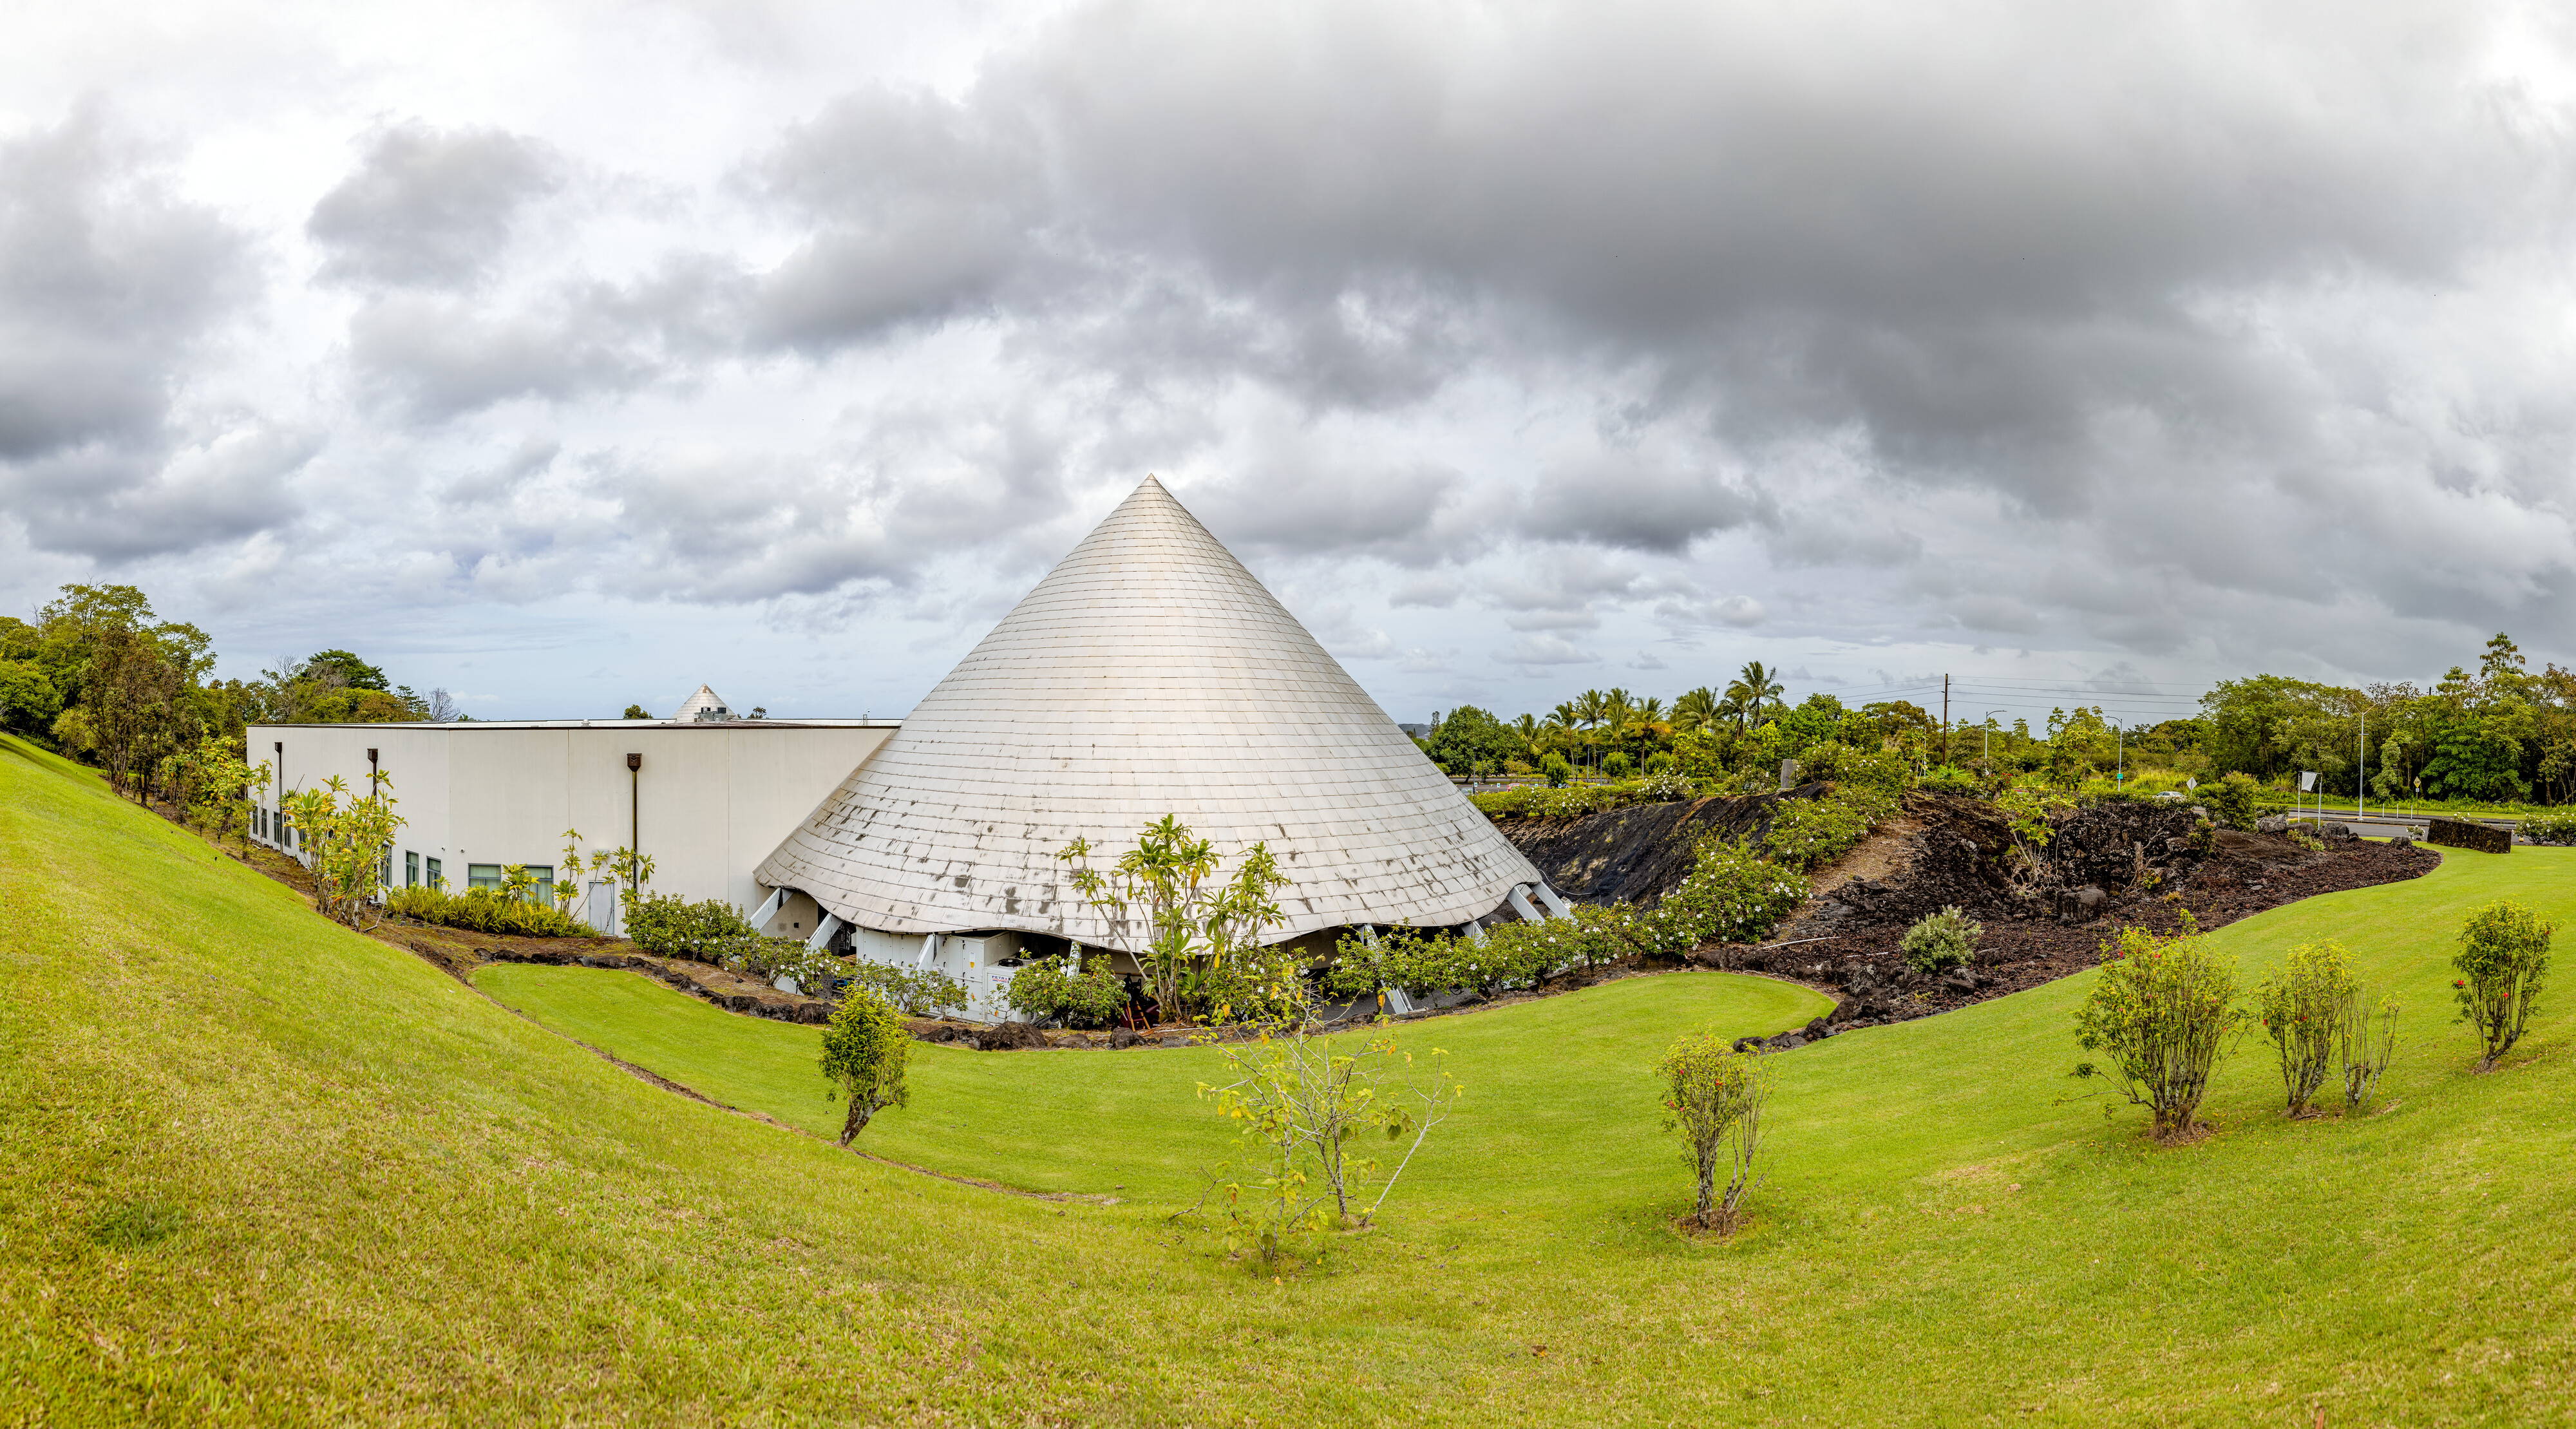

'Imiloa grounds

A 360 degree panoramic view of the grounds of the ‘Imiloa Astronomy Center and planetarium, near the Gemini North Hilo Base facility on a cloudy day.

Credit: NOIRLab/AURA/NSF/ T. Slovinský